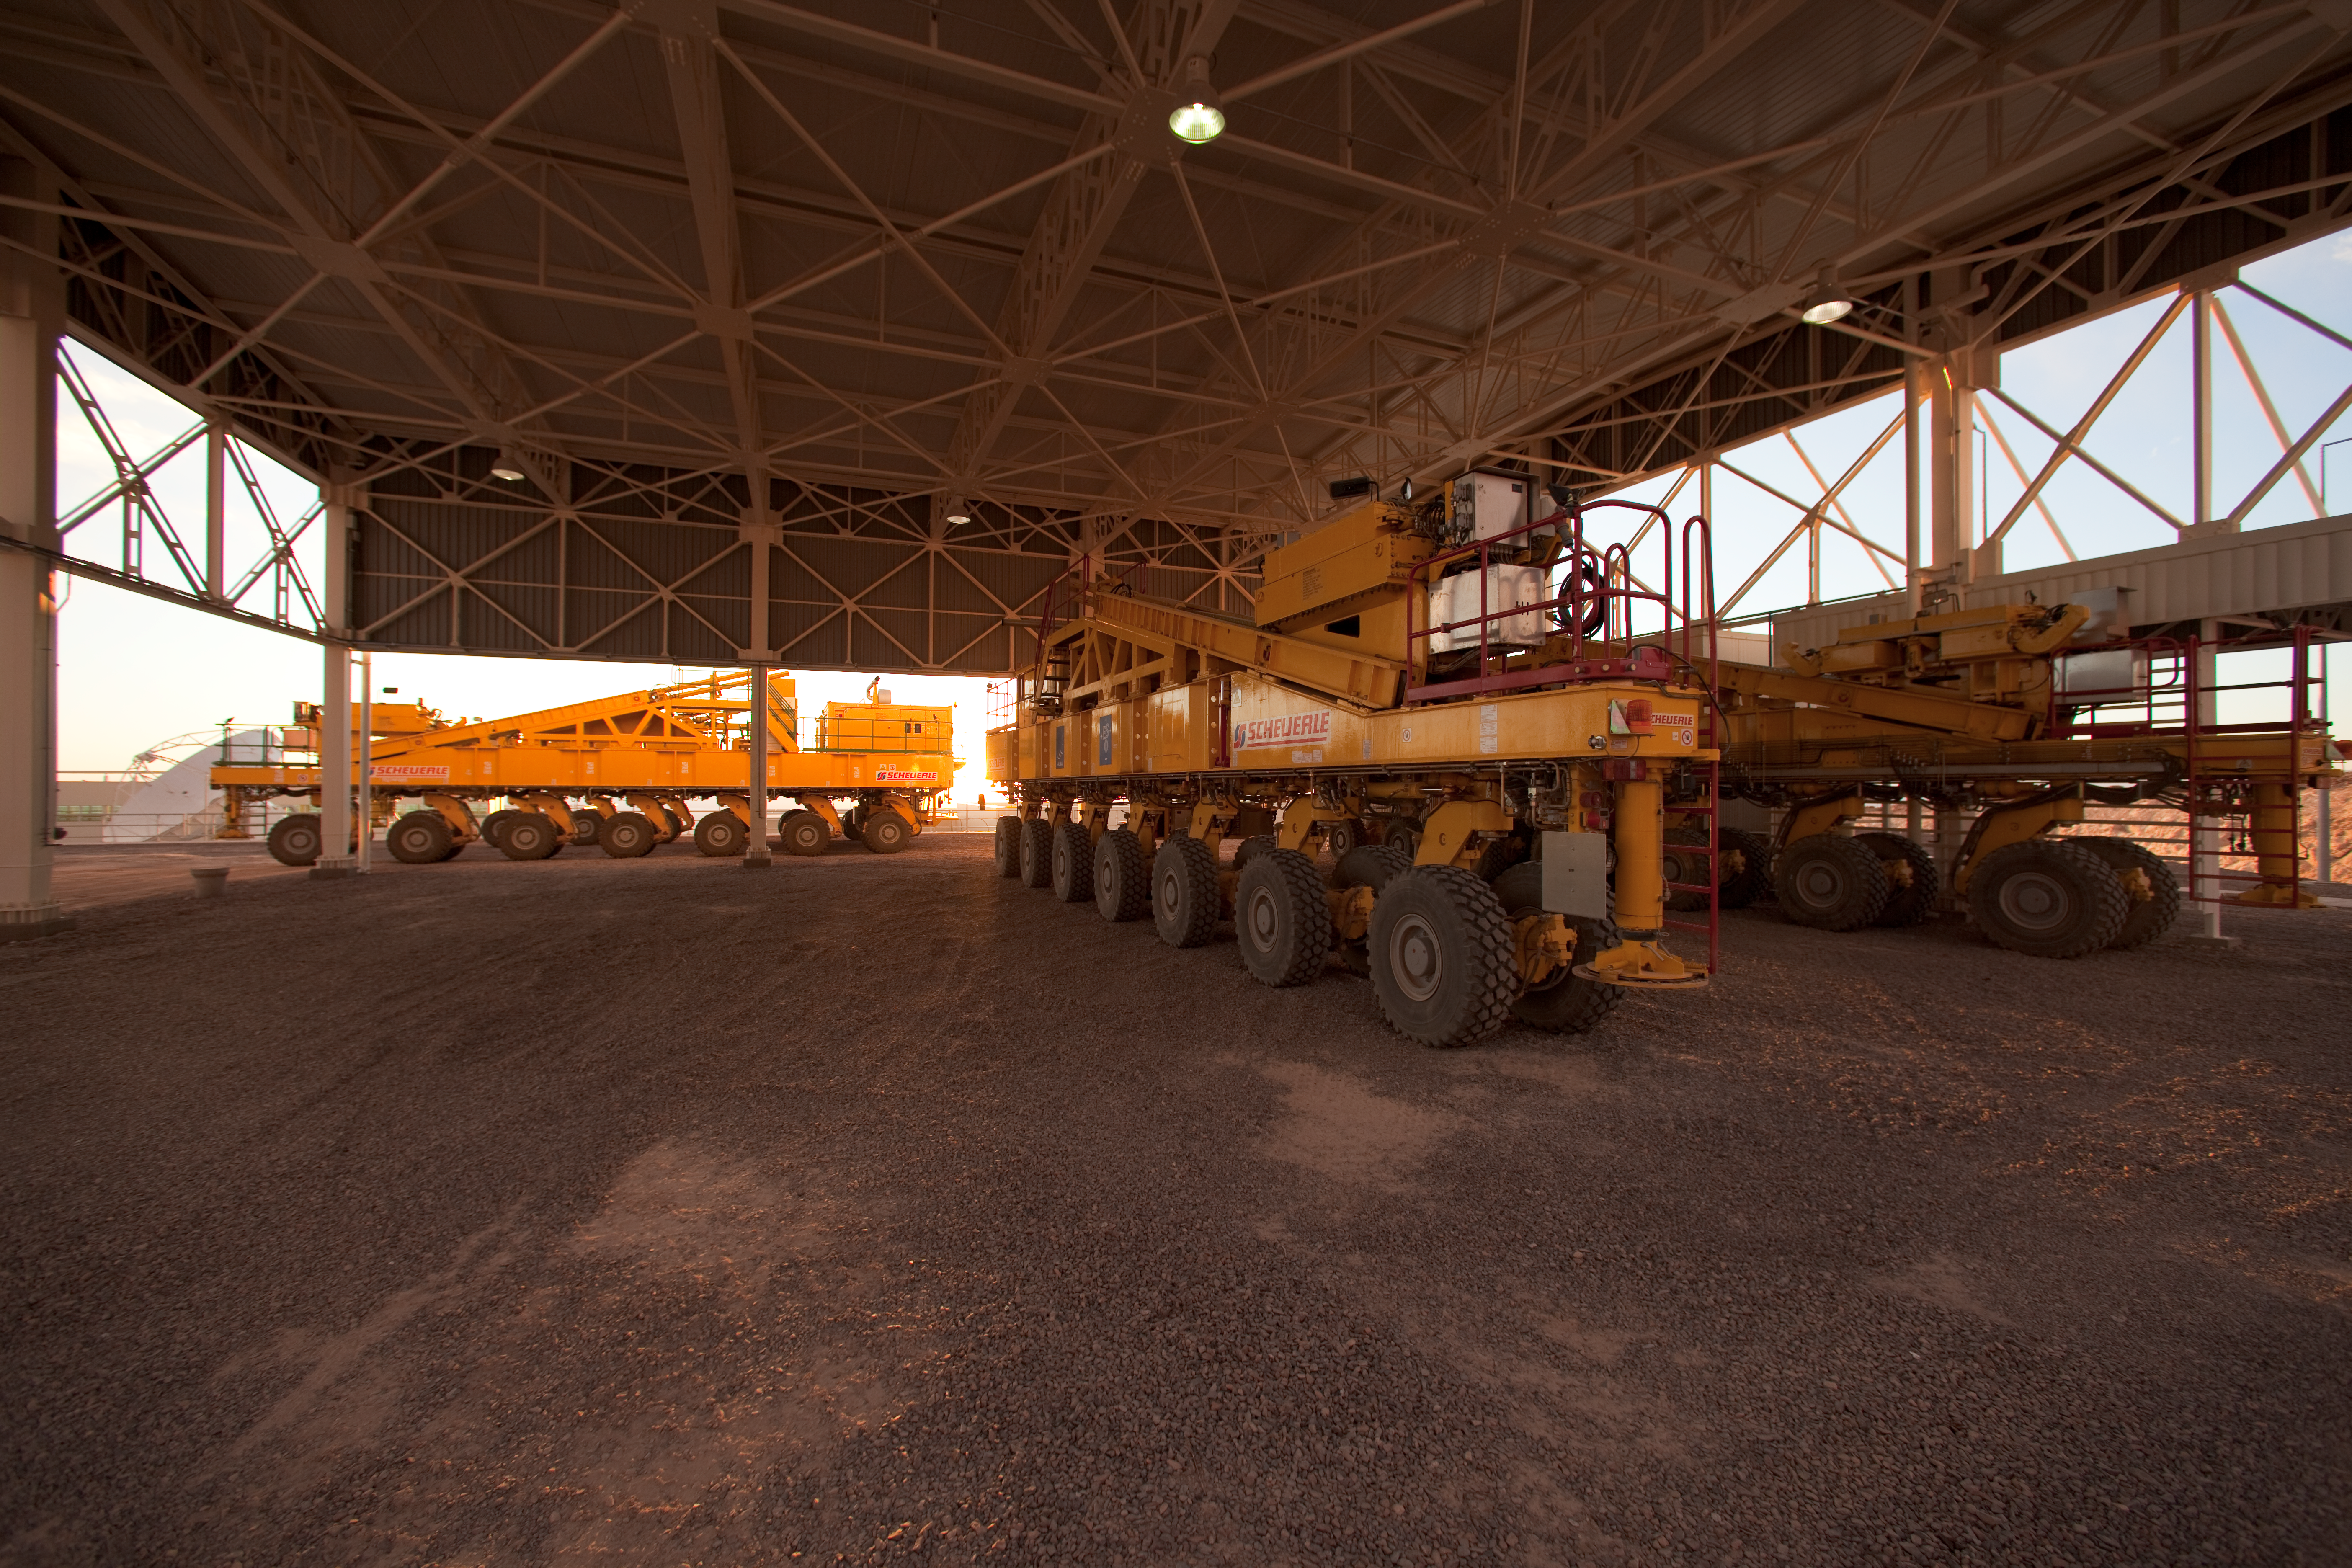

ALMA transporters

One of the ALMA transporters used for moving the ALMA antennas across the desert plateau. Photo was taken in March 2009.

Credit: ALMA (ESO/NAOJ/NRAO)